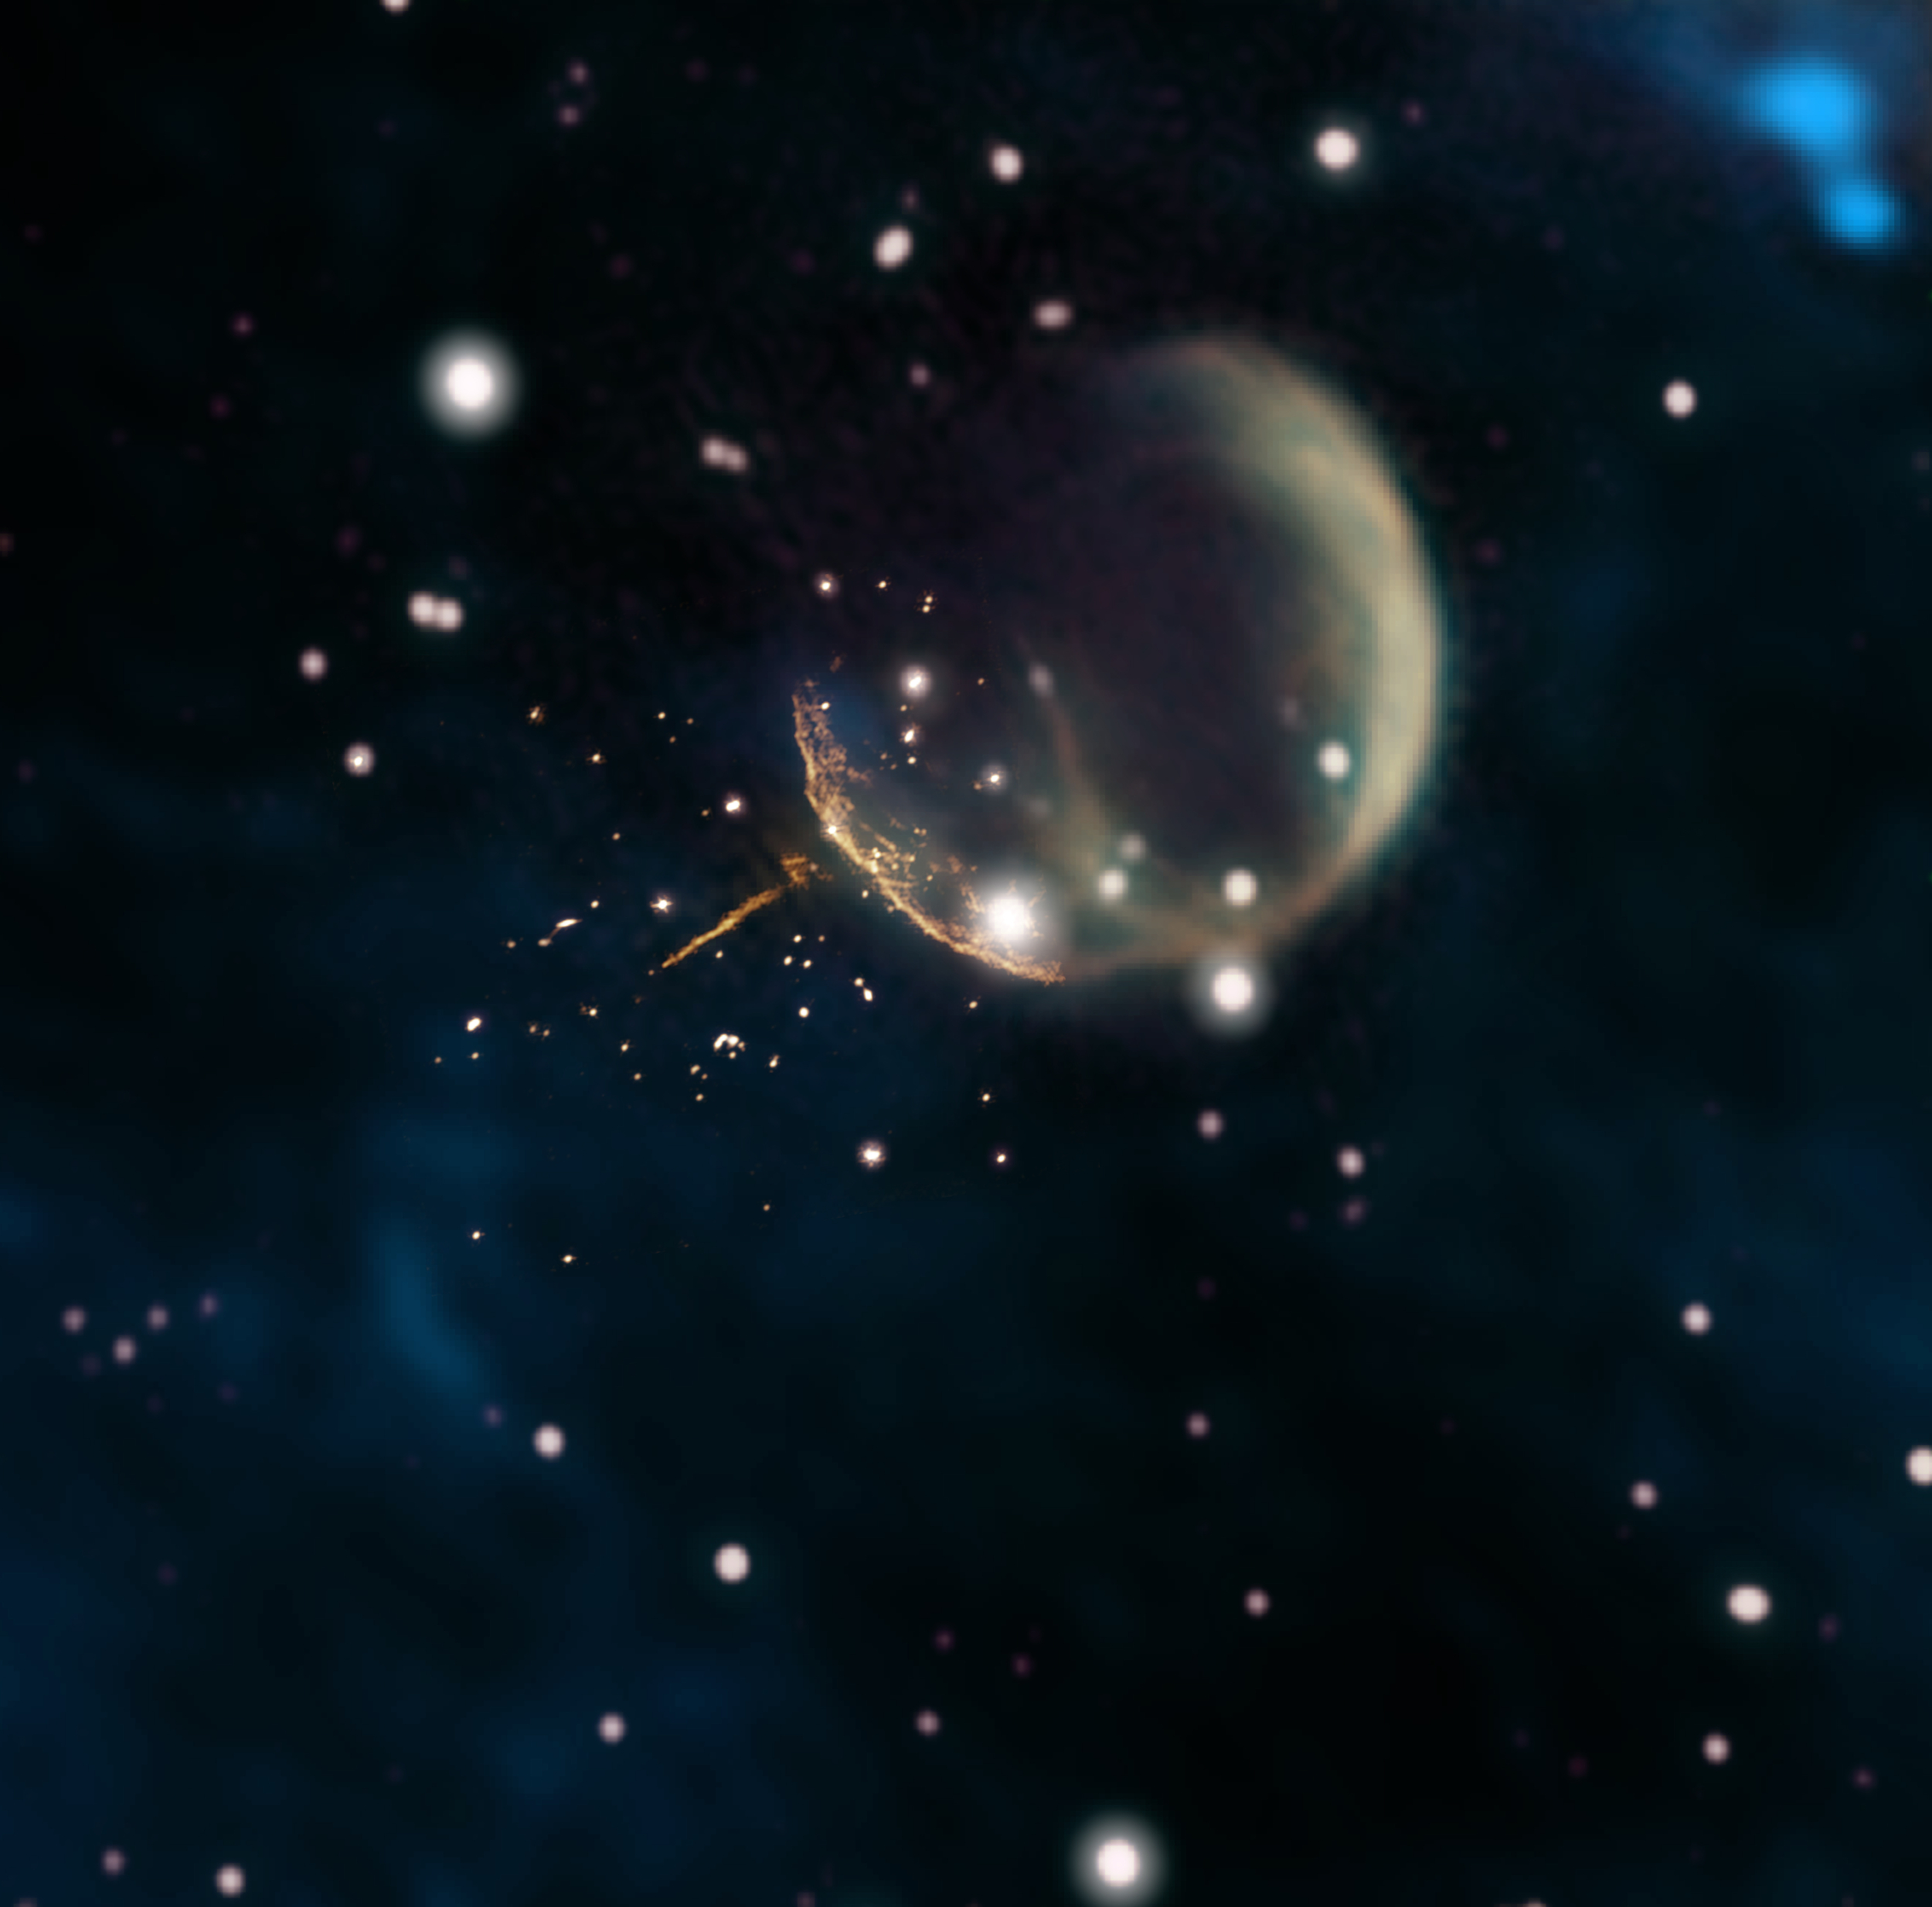

Cannonball Pulsar

Observations using the Very Large Array (orange) reveal the needle-like trail of pulsar J0002+6216 outside the shell of its supernova remnant, shown in image from the Canadian Galactic Plane Survey. The pulsar escaped the remnant some 5,000 years after the supernova explosion.

Credit: Composite by Jayanne English, University of Manitoba; F. Schinzel et al.; NRAO/AUI/NSF; DRAO/Canadian Galactic Plane Survey; and NASA/IRAS.